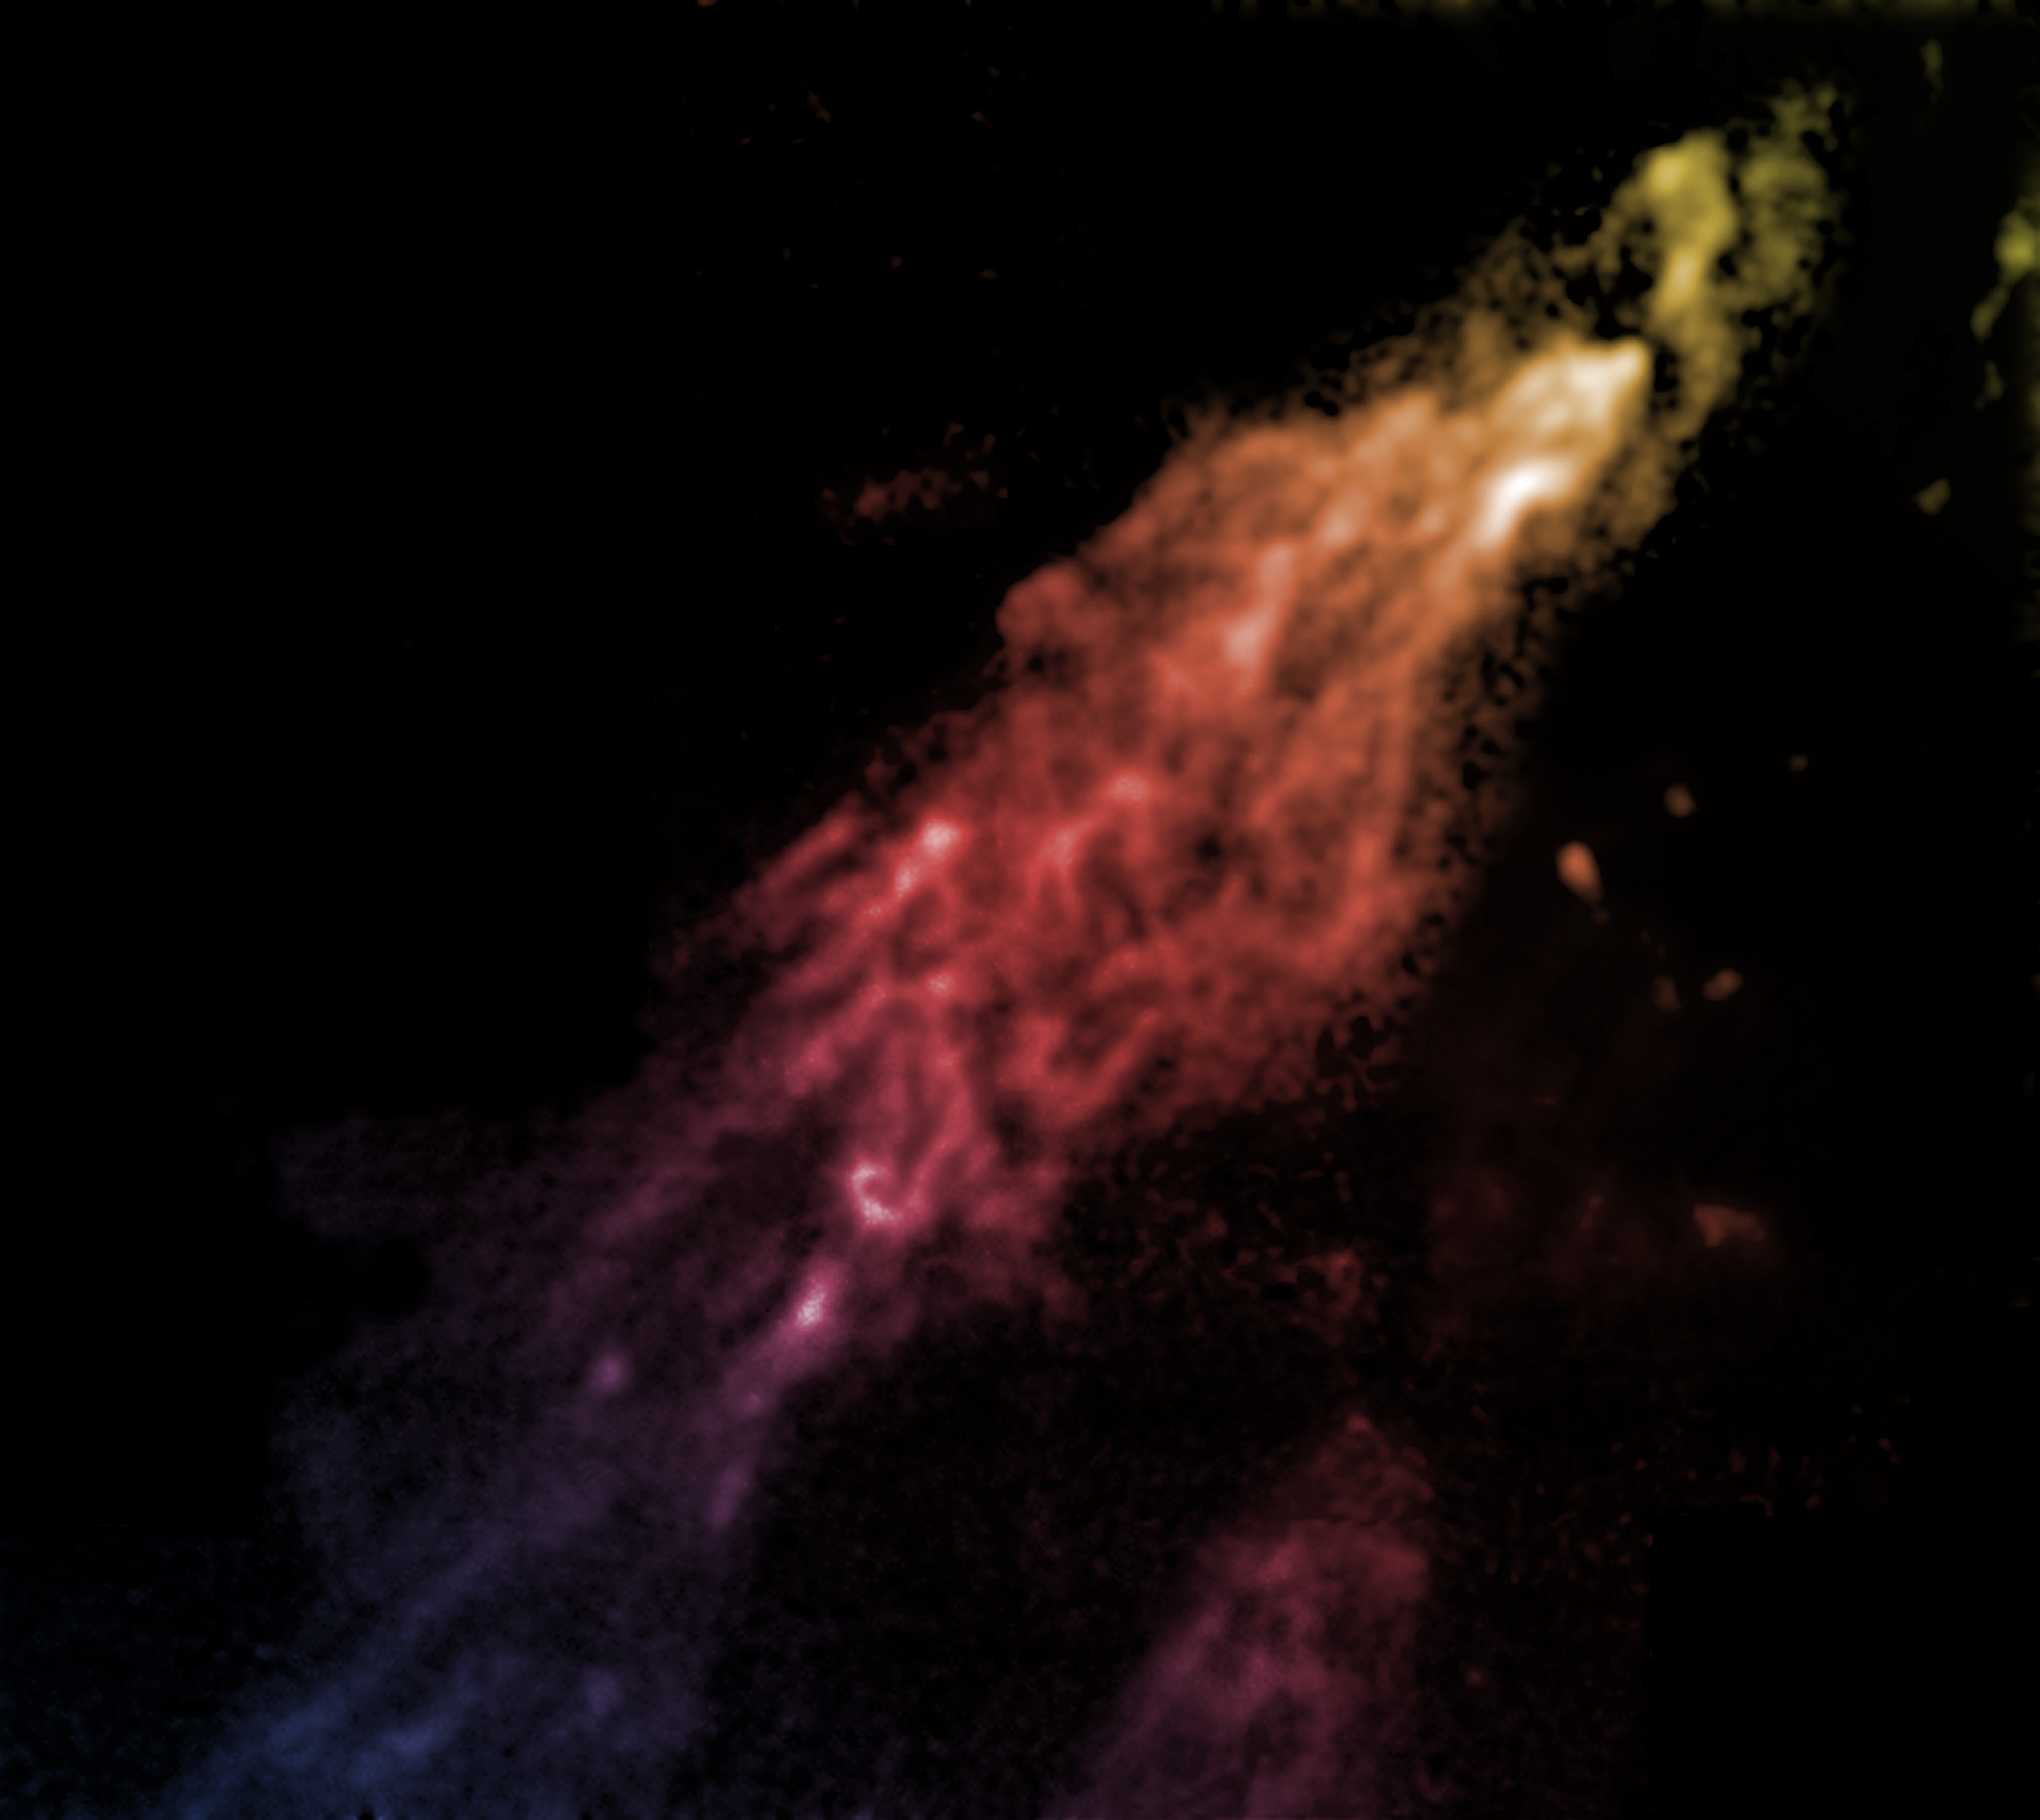

Smith's Cloud

A false-color image of Smith's Cloud made with data from the Green Bank Telescope (GBT). It was named after the astronomer who discovered it in 1963, and it contains enough hydrogen to make a million stars like the Sun. Eleven thousand light-years long and 2,500 light-years wide, it is only 8,000 light-years from our Galaxy's disk. It is careening toward our Galaxy at more than 150 miles per second, aimed to strike the Milky Way's disk at an angle of about 45 degrees. It's comet-like shape is due to its interaction with the very outer gases of our Galaxy. It will be stretched apart before it finally hits the denser parts of the Milky Way in 40 million years.

Credit: B. Saxton, NRAO/AUI/NSF from data provided by F. Lockman